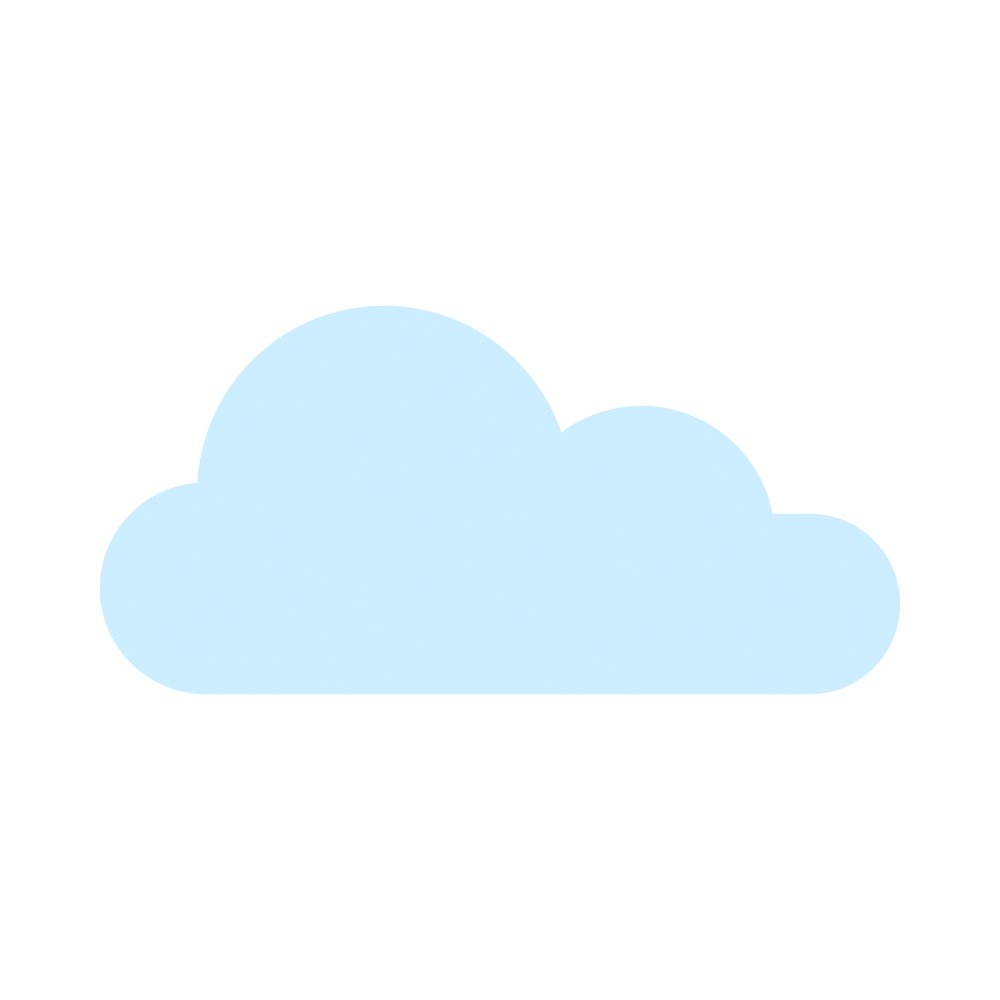

Cloud icon

An icon of a cloud.

Credit: RubinObs/NOIRLab/SLAC/NSF/DOE/AURA/J. Pinto